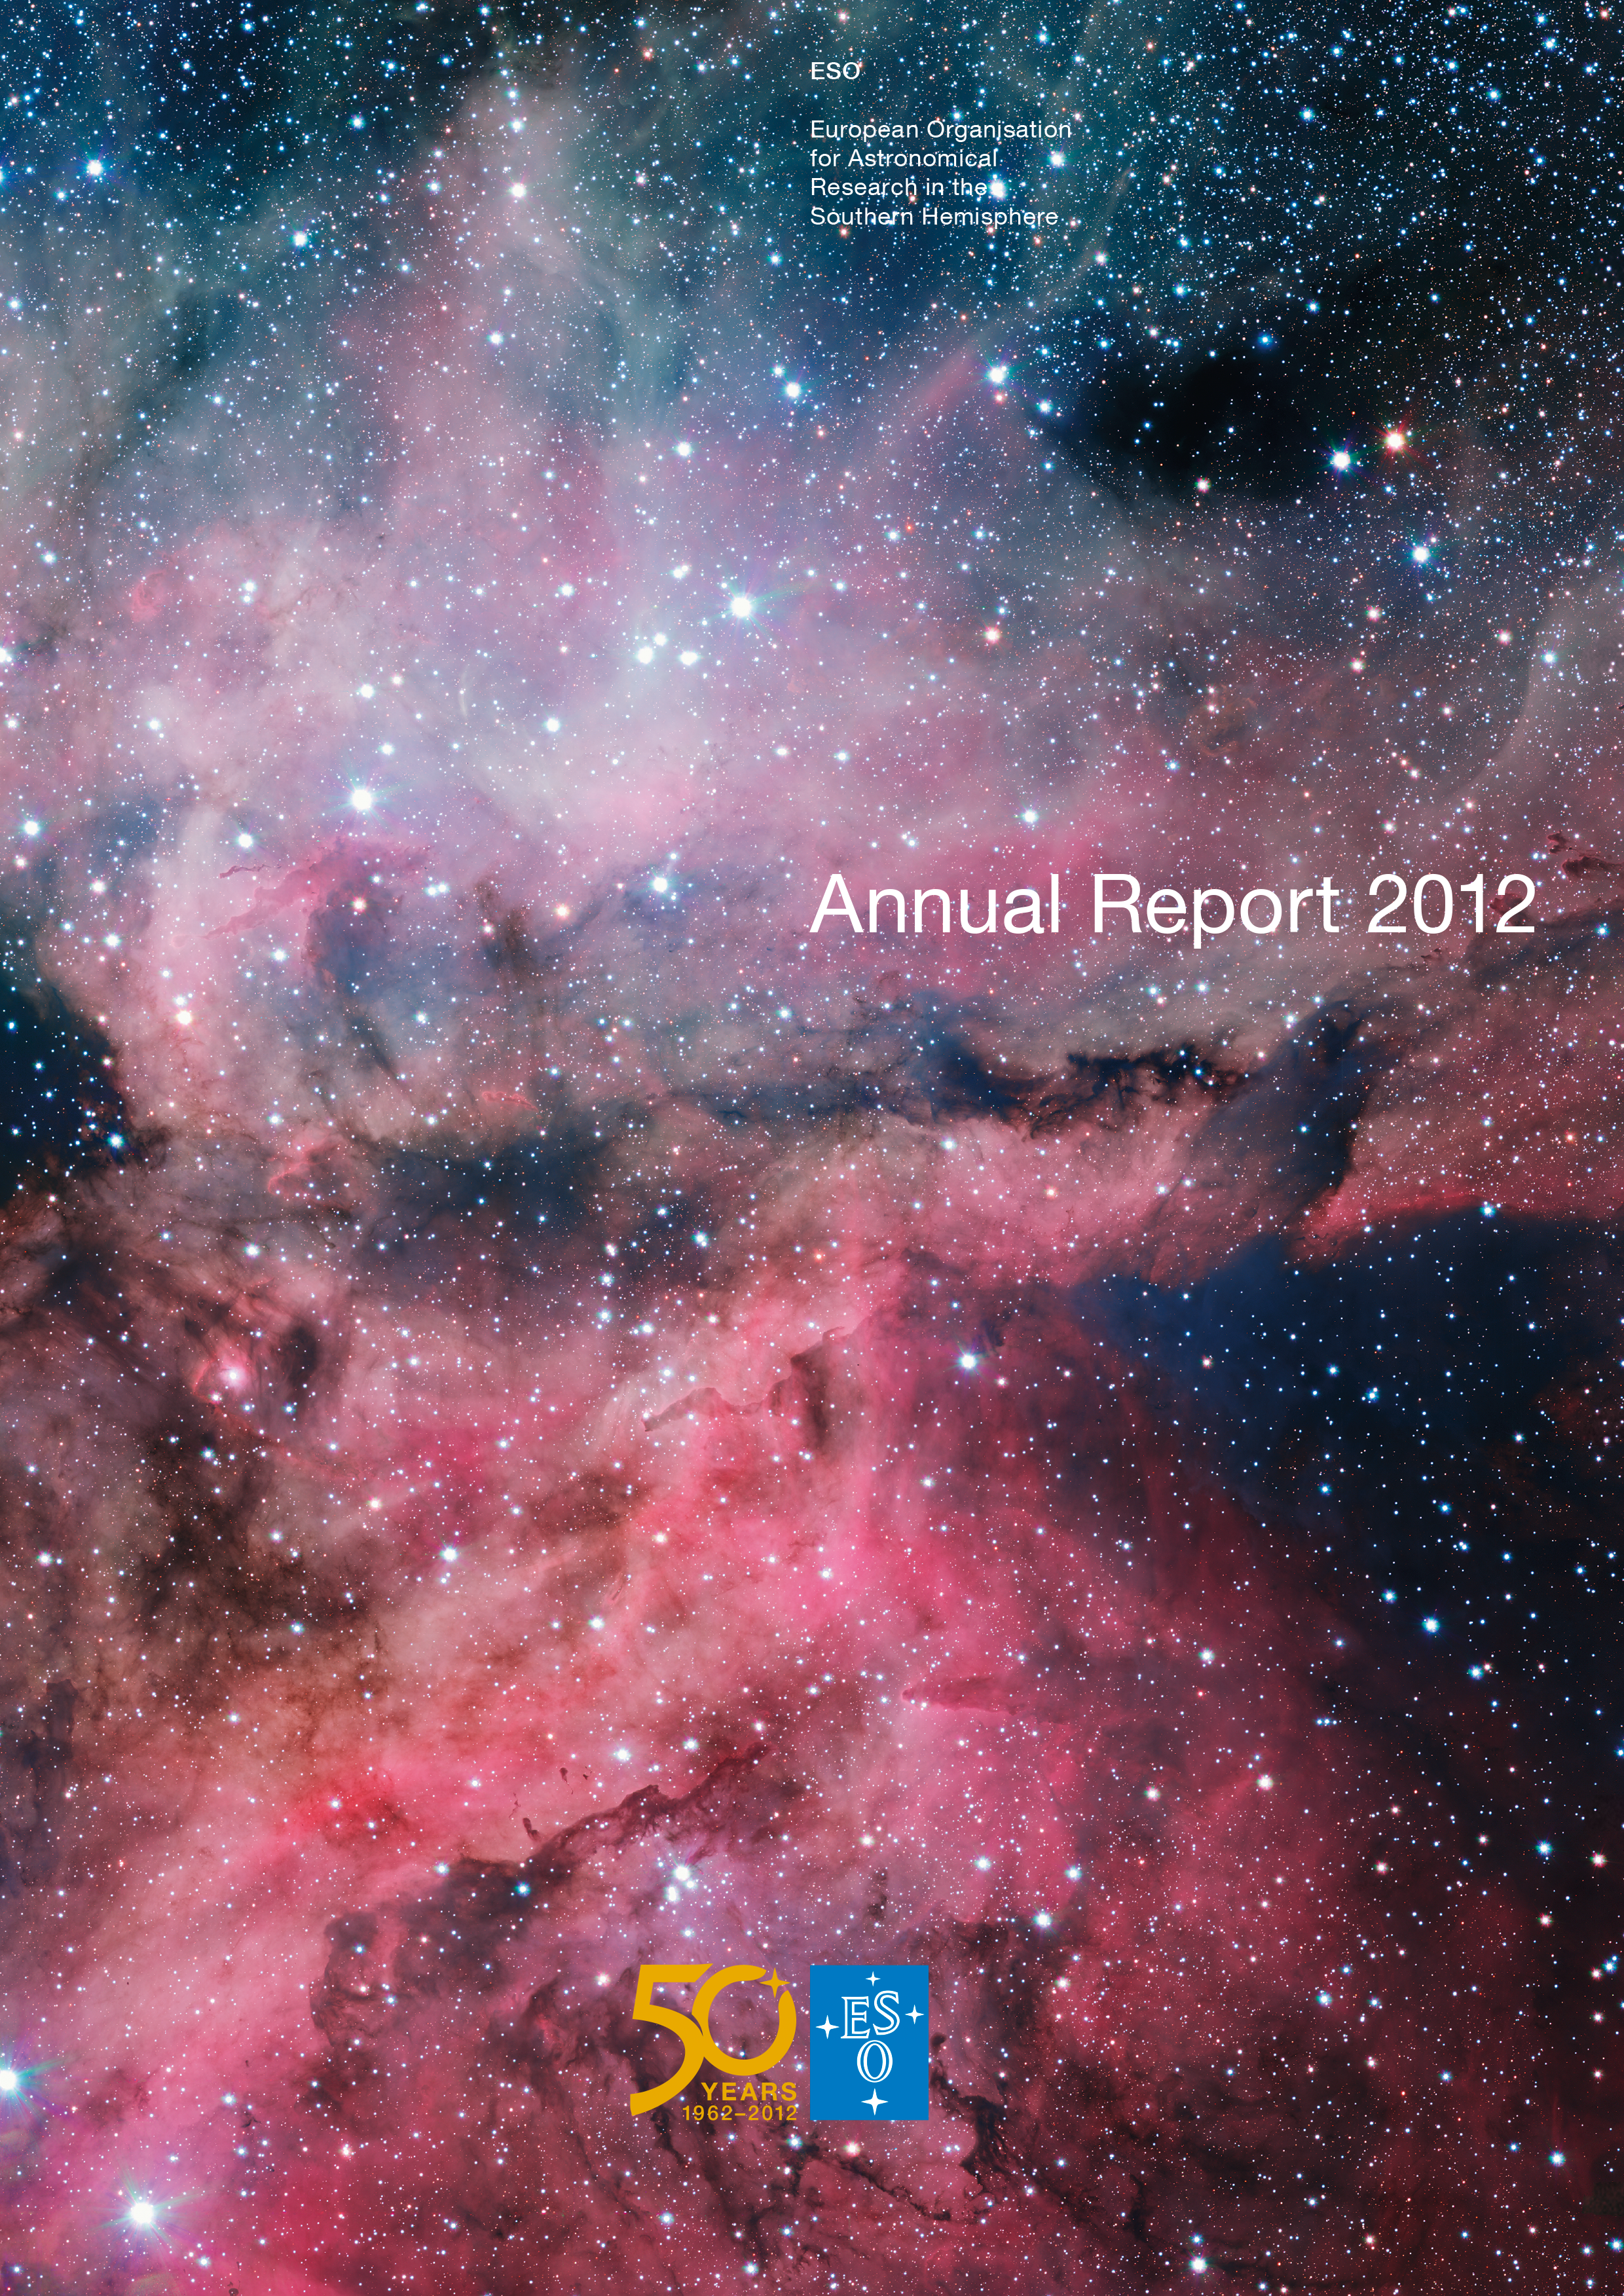

Cover of the Annual Report 2012

Cover of Annual Report 2012. Read or download it here.

Credit: ESO